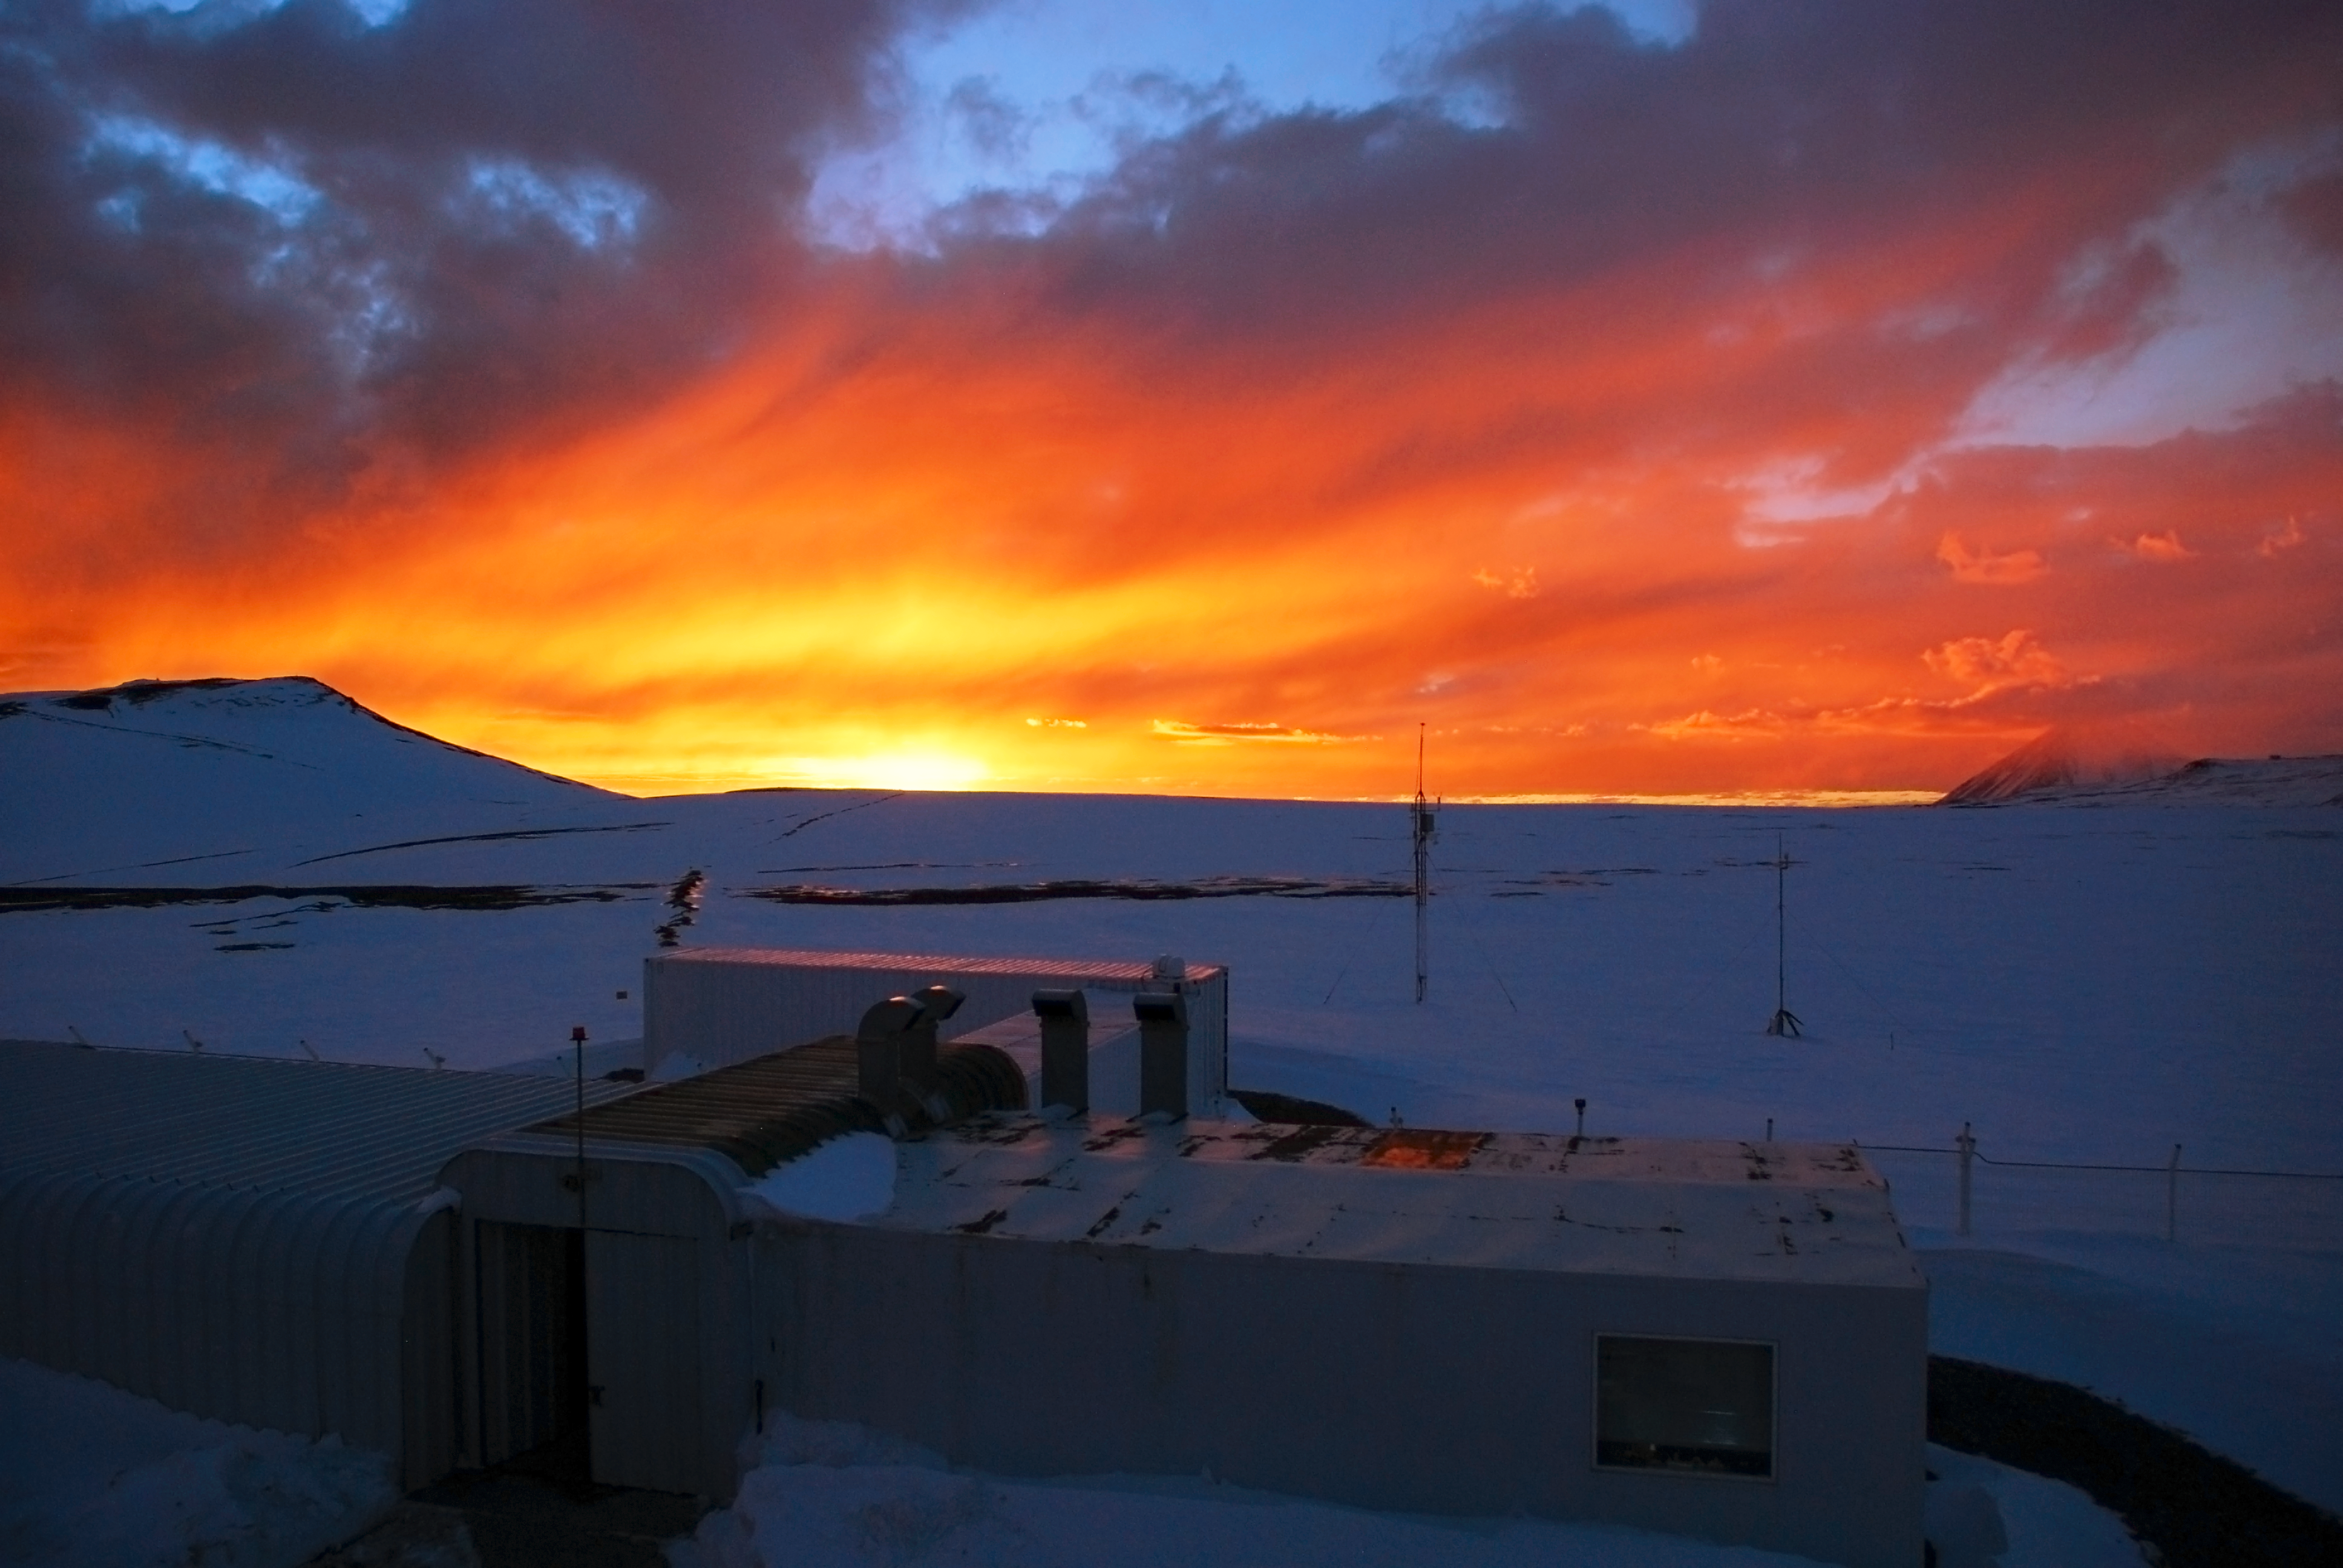

The APEX control room

The APEX control room, at the Chajnantor plateau, seen at sunset.

Credit: C. Duran/ESO